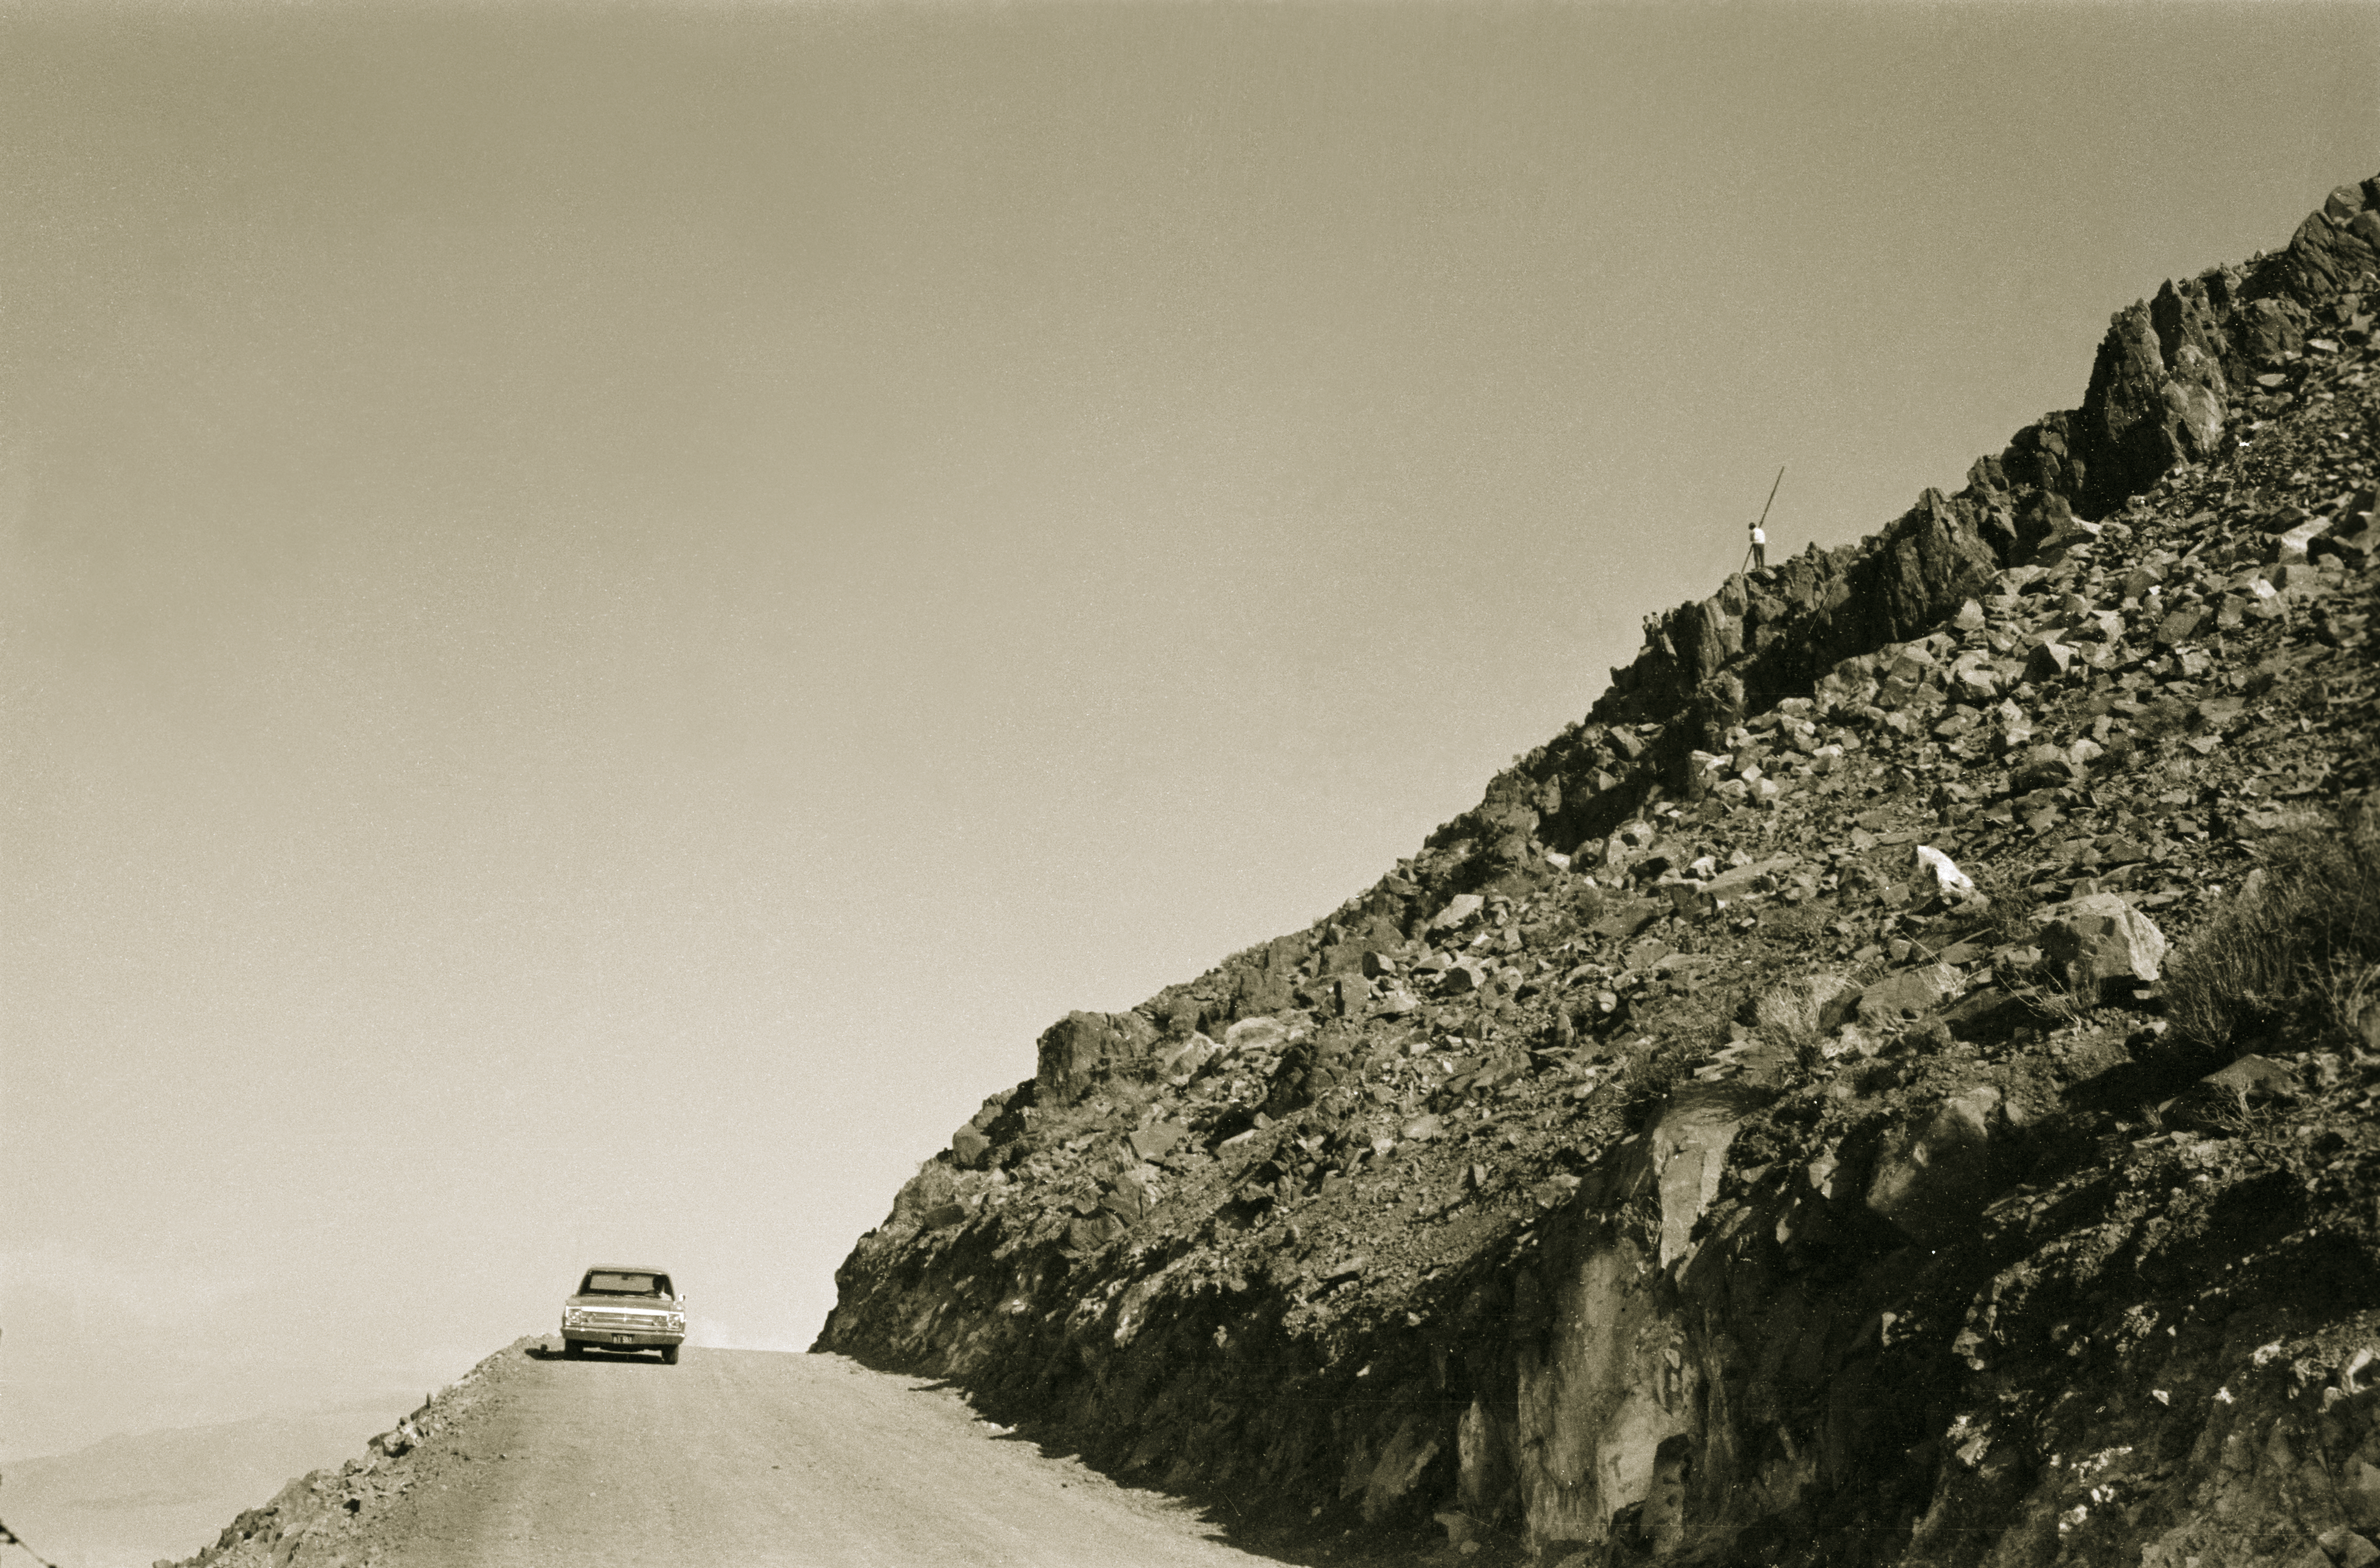

Access road to the ESO 3.6-metre telescope

The new access road to the 3.6-metre Telescope in 1968.

Credit: ESO/R.Villena